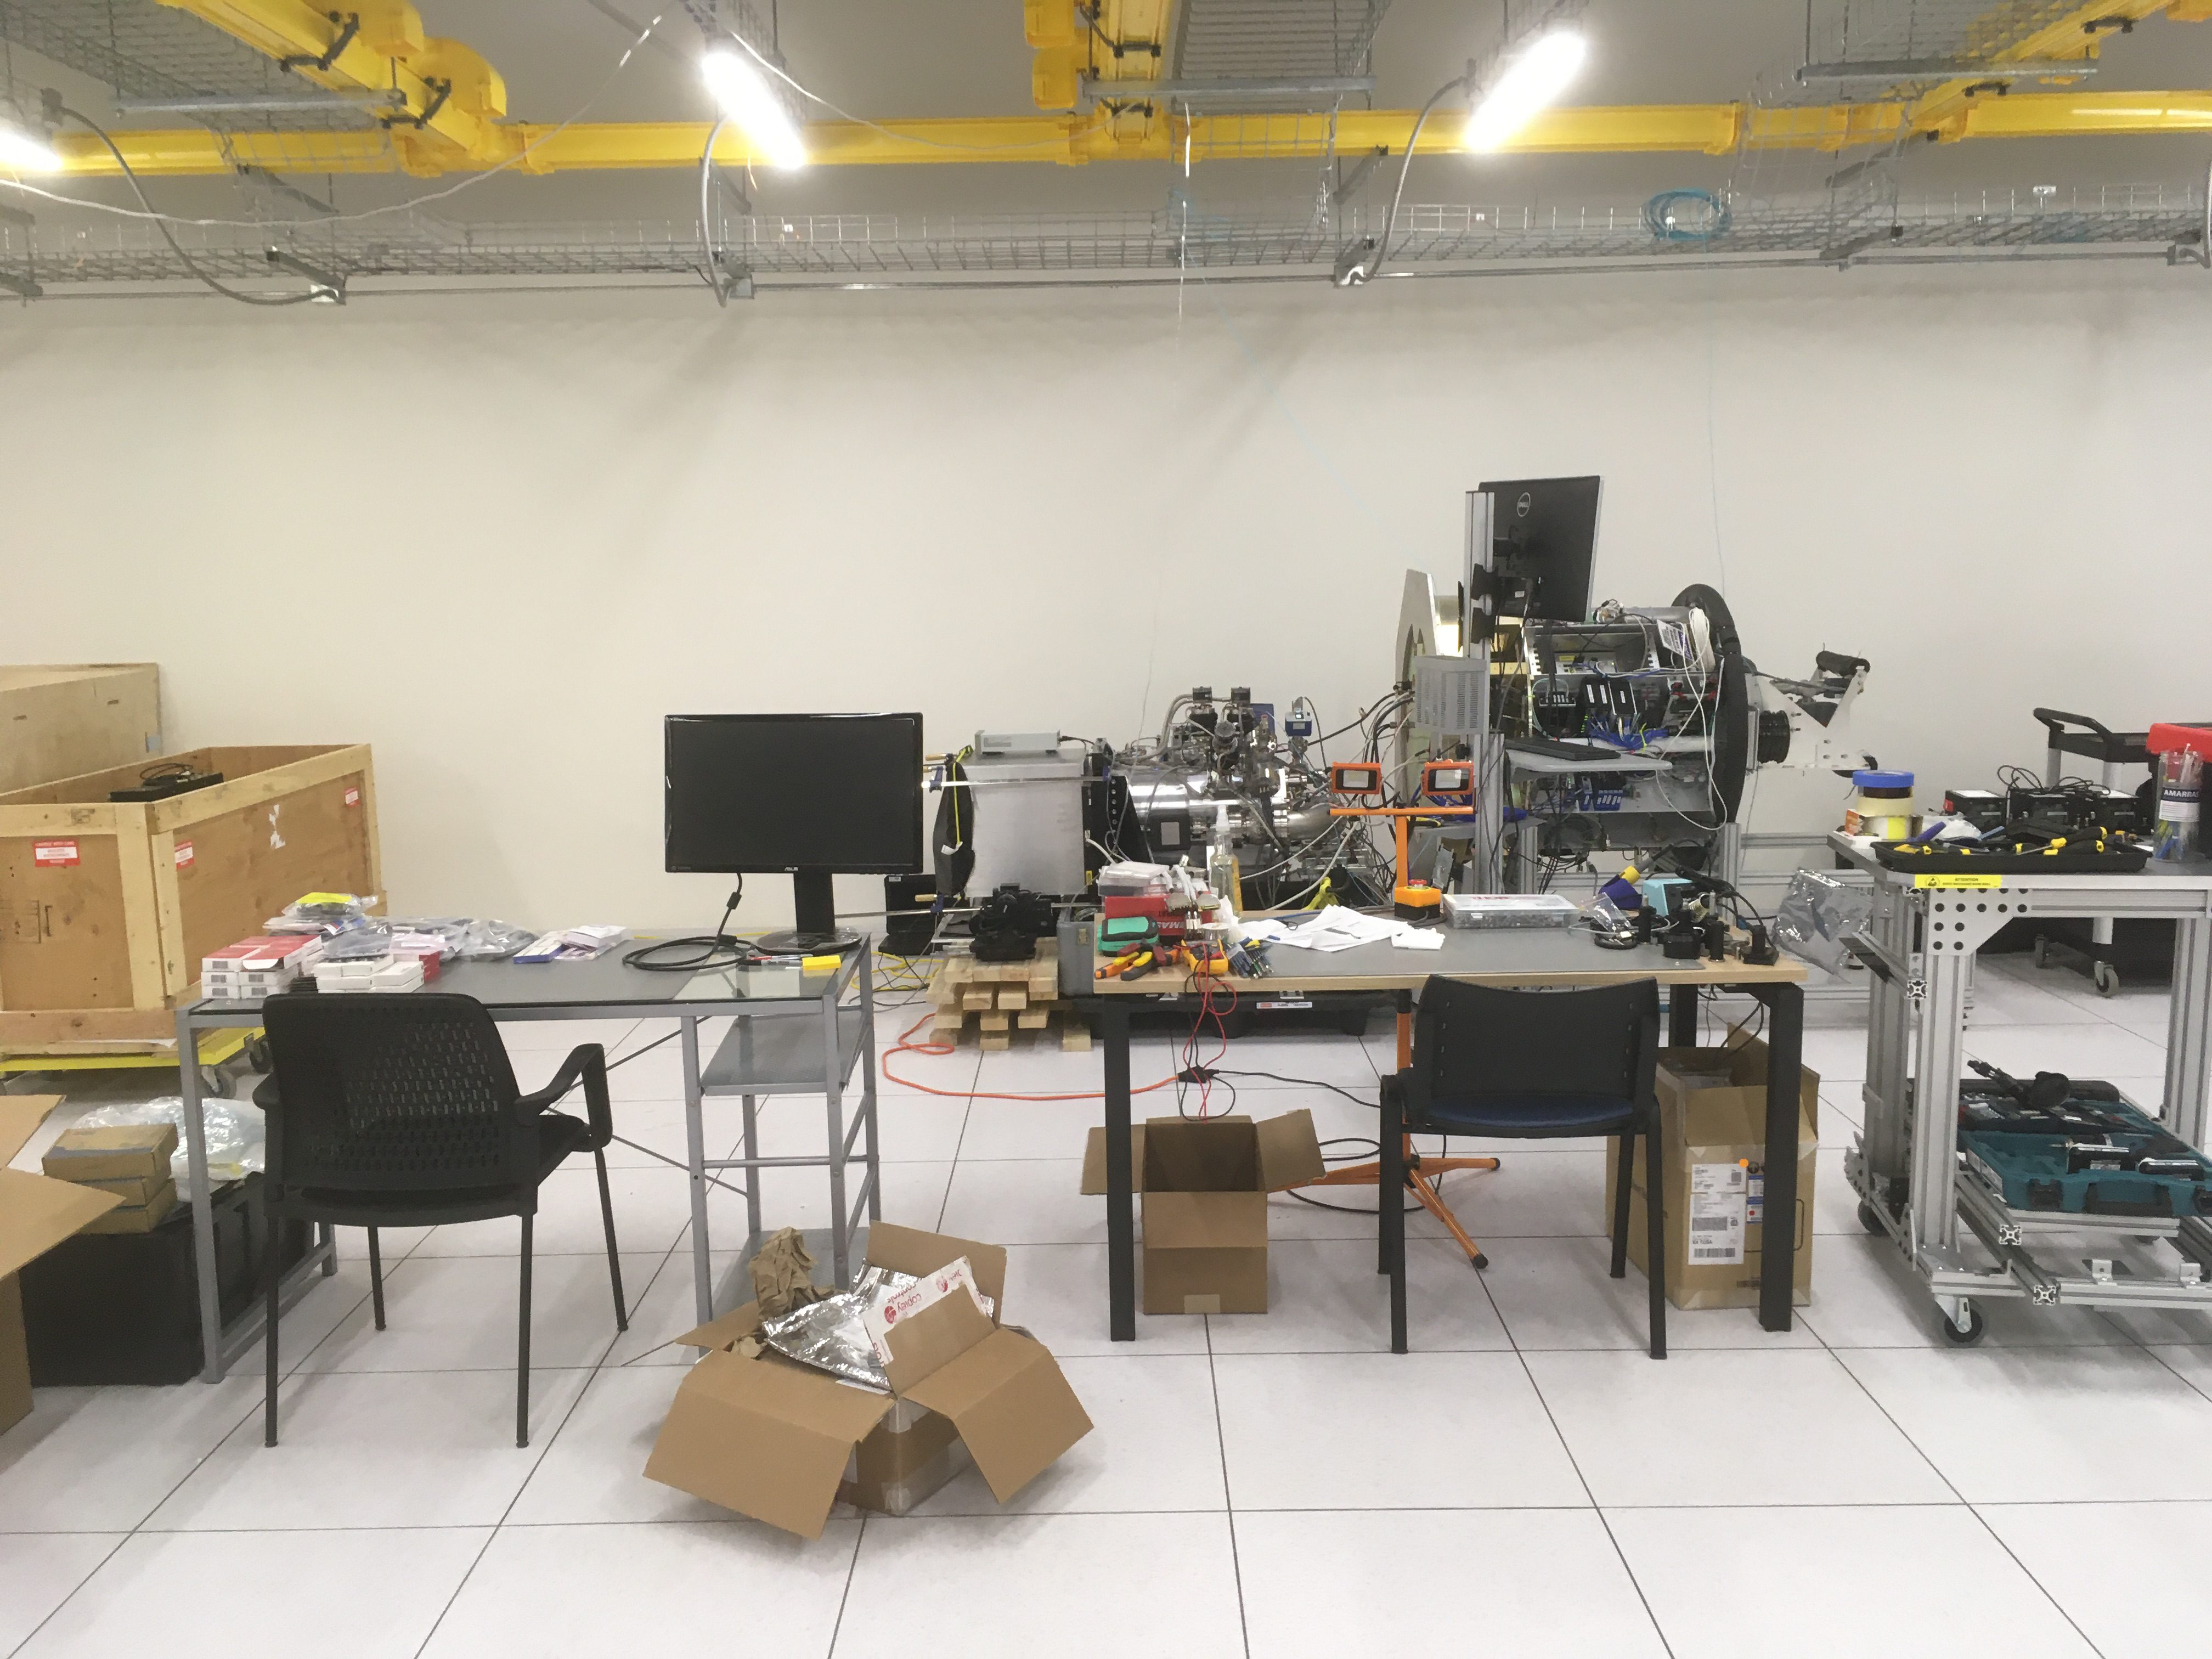

ComCam in La Serena

The Rubin Observatory Commissioning Camera (ComCam) shipped from Tucson, AZ, on March 16th and arrived safely in Chile in early April. Because of the summit construction shutdown (due to safety concerns about COVID-19 pandemic), the ComCam team set up an instrument lab at the AURA Base Facility in La Serena in order to confirm that ComCam had arrived undamaged. There was some extra space in the Base Facility Data Center server room for the temporary lab—this solution ensured plenty of isolated space for working, but also made network connectivity to the ComCam and other observatory servers relatively straightforward

Credit: Rubin Observatory/NSF/AURA